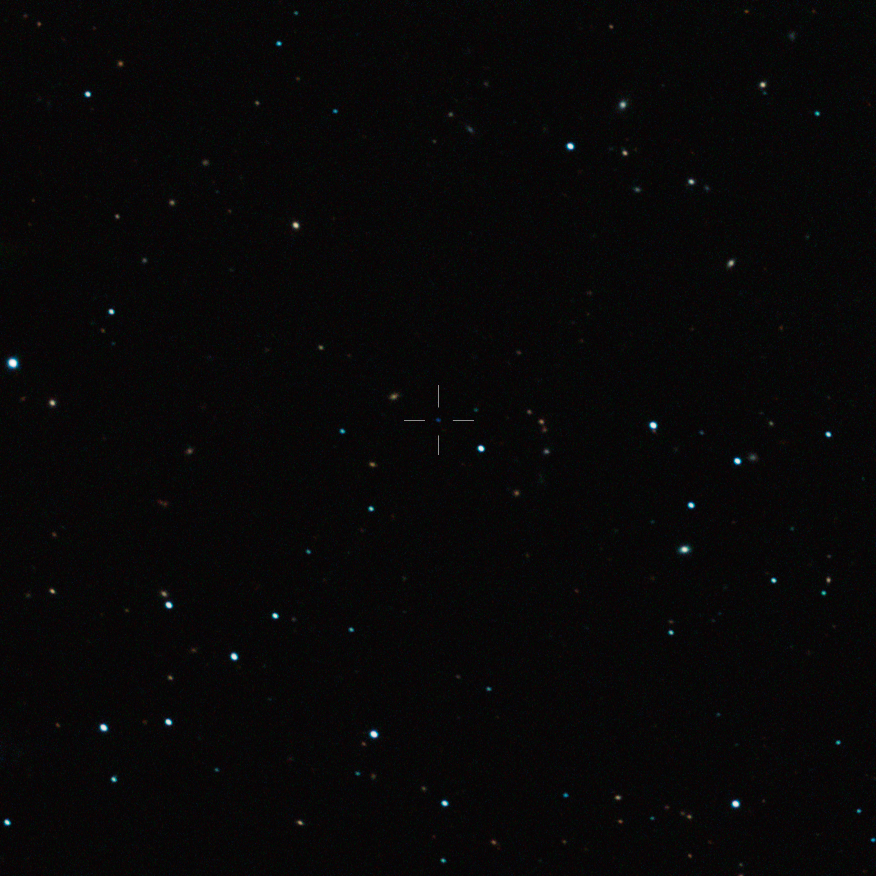

The free-floating planet CFBDSIR J214947.2-040308.9 (annotated)

This image captured by the SOFI instrument on ESO’s New Technology Telescope at the La Silla Observatory shows the free-floating planet CFBDSIR J214947.2-040308.9 in infrared light. This object, which appears as a faint blue dot at the centre of the picture and is marked with a cross, is the closest such object to the Solar System. It does not orbit a star and hence does not shine by reflected light; the faint glow it emits can only be detected in infrared light. The object appears blueish in this near-infrared view because much of the light at longer infrared wavelengths is absorbed by methane and other molecules in the planet's atmosphere. In visible light the object is so cool that it would only shine dimly with a deep red colour when seen close-up.

Credit: ESO/P. Delorme